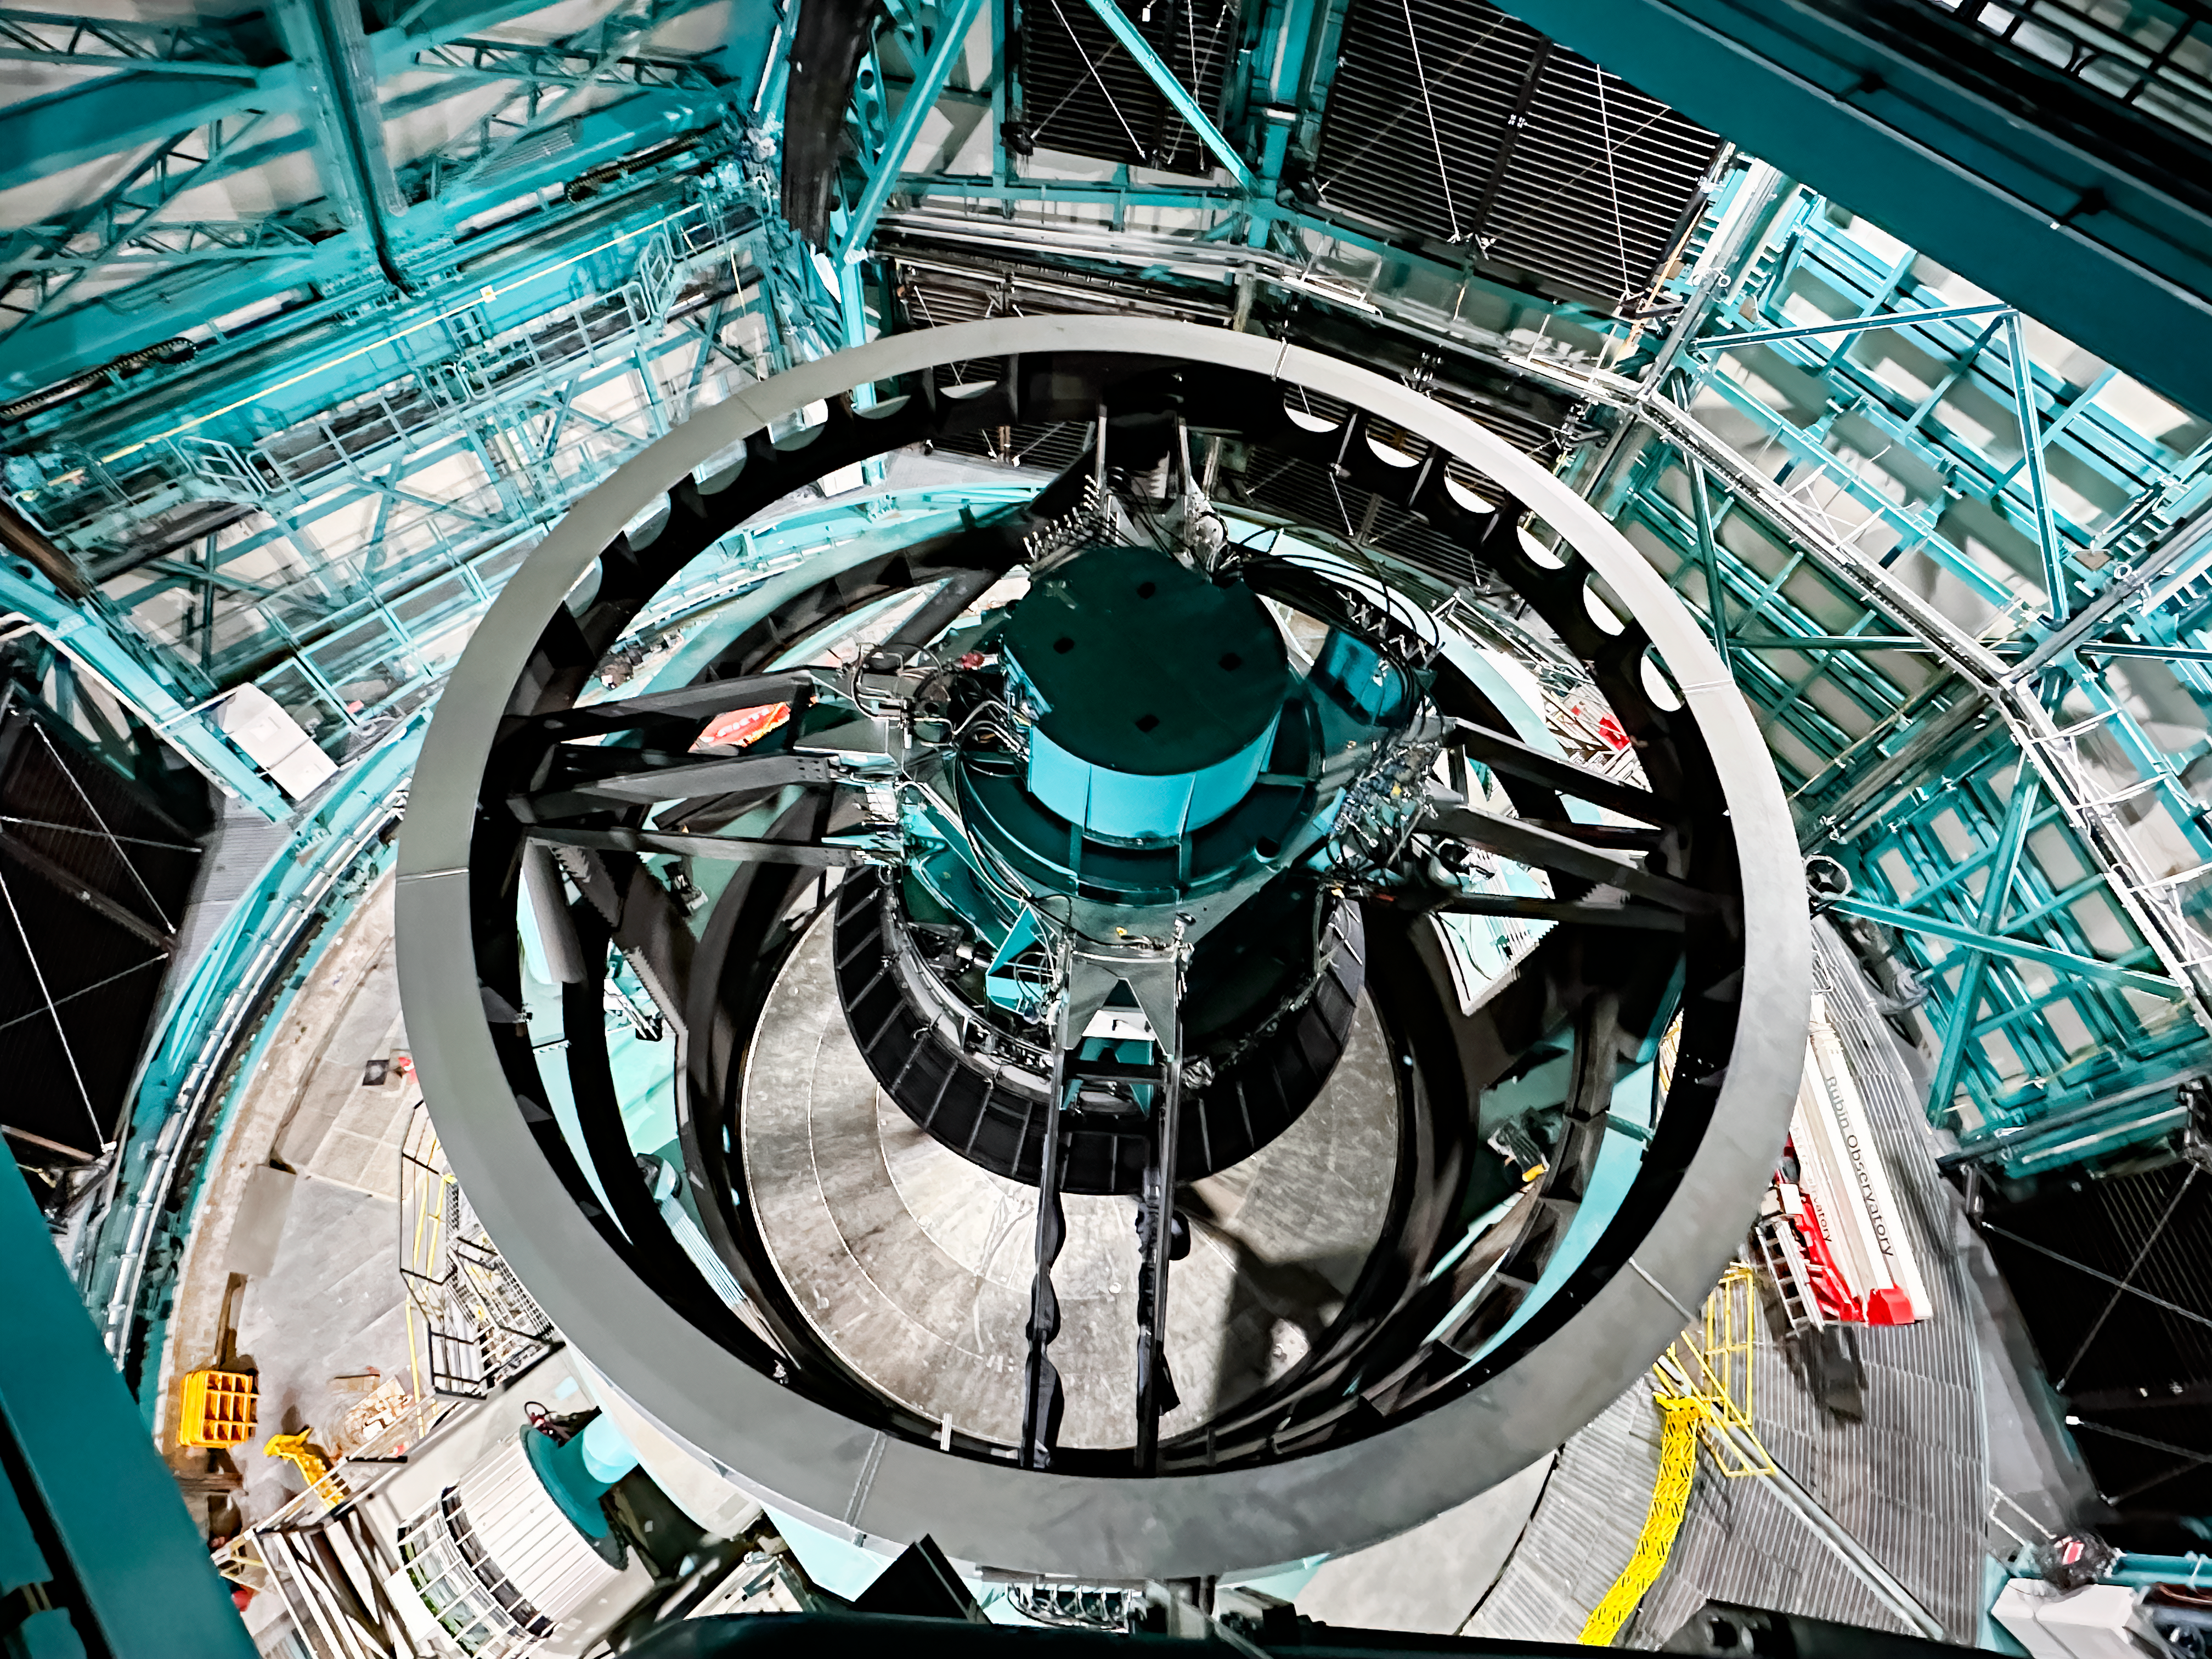

Rubin AMCR Visit

The AURA Management Council for the Rubin Observatory (AMCR) visited Vera C. Rubin Observatory on 29 November 2023.

Credit: RubinObs/NOIRLab/SLAC/NSF/DOE/AURA/A. Alexov